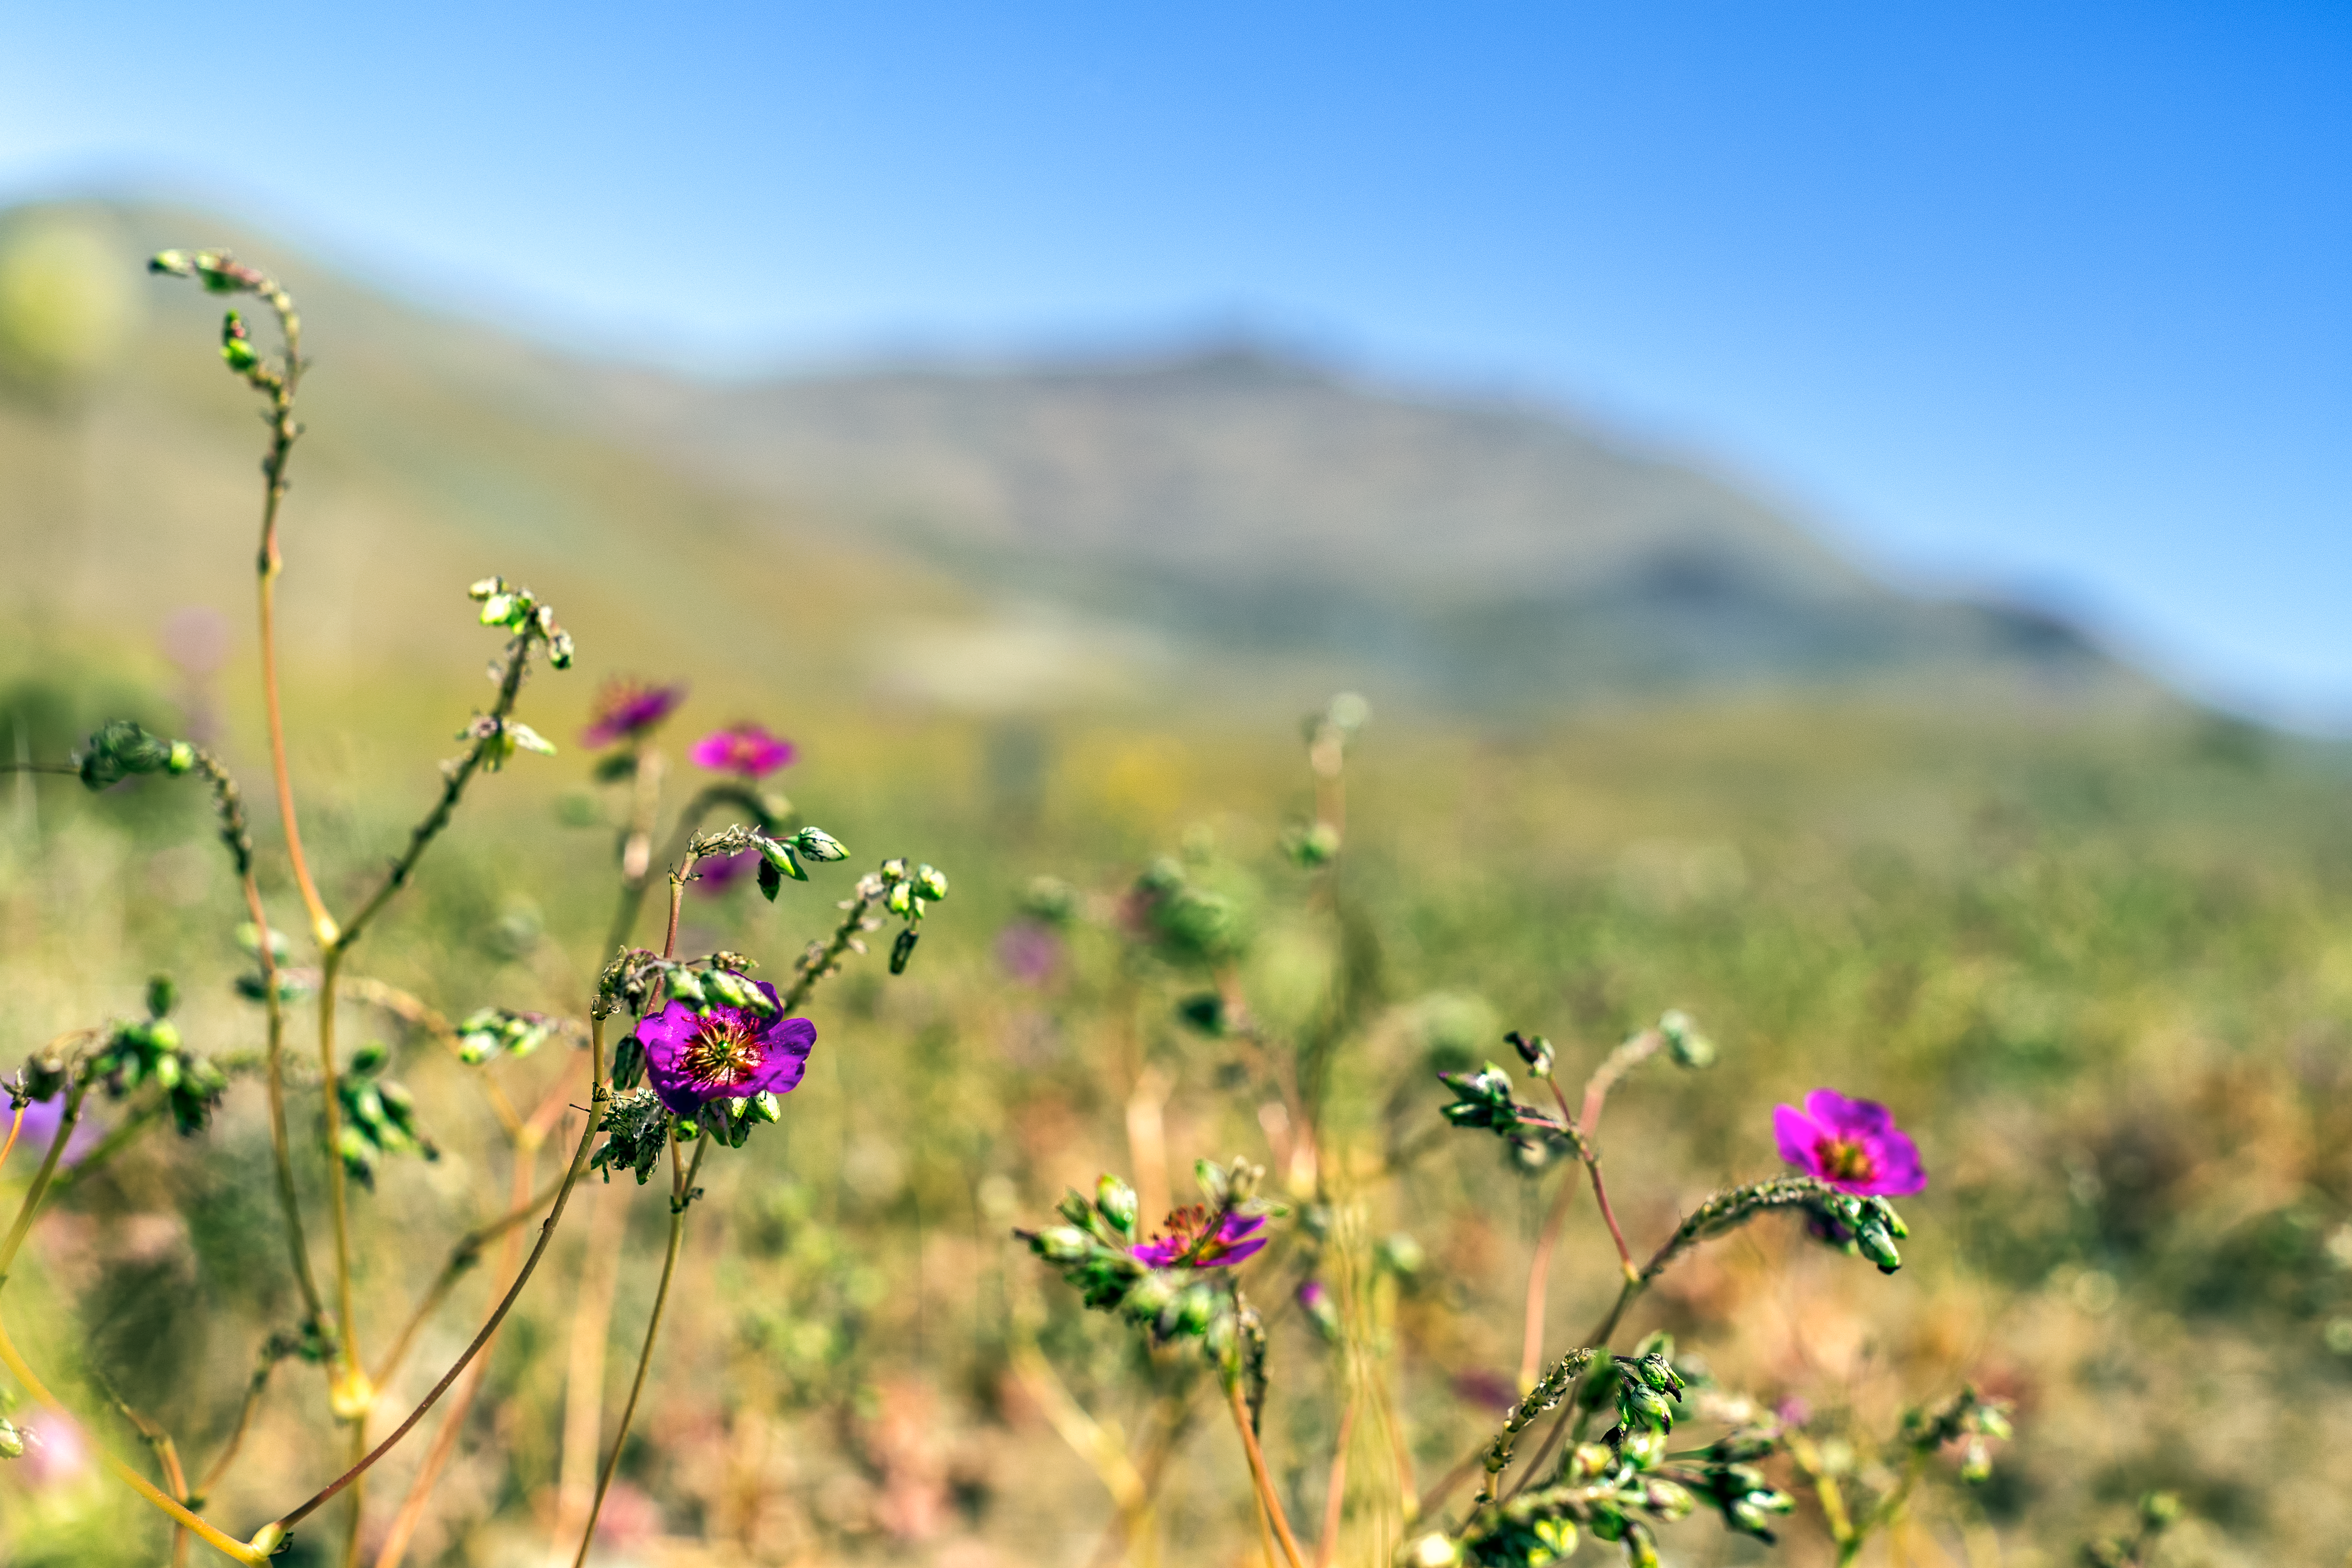

Flowers of the desert

Springtime flowers in bloom at La Silla Observatory in Chile.

Credit: P. Horálek/ESO